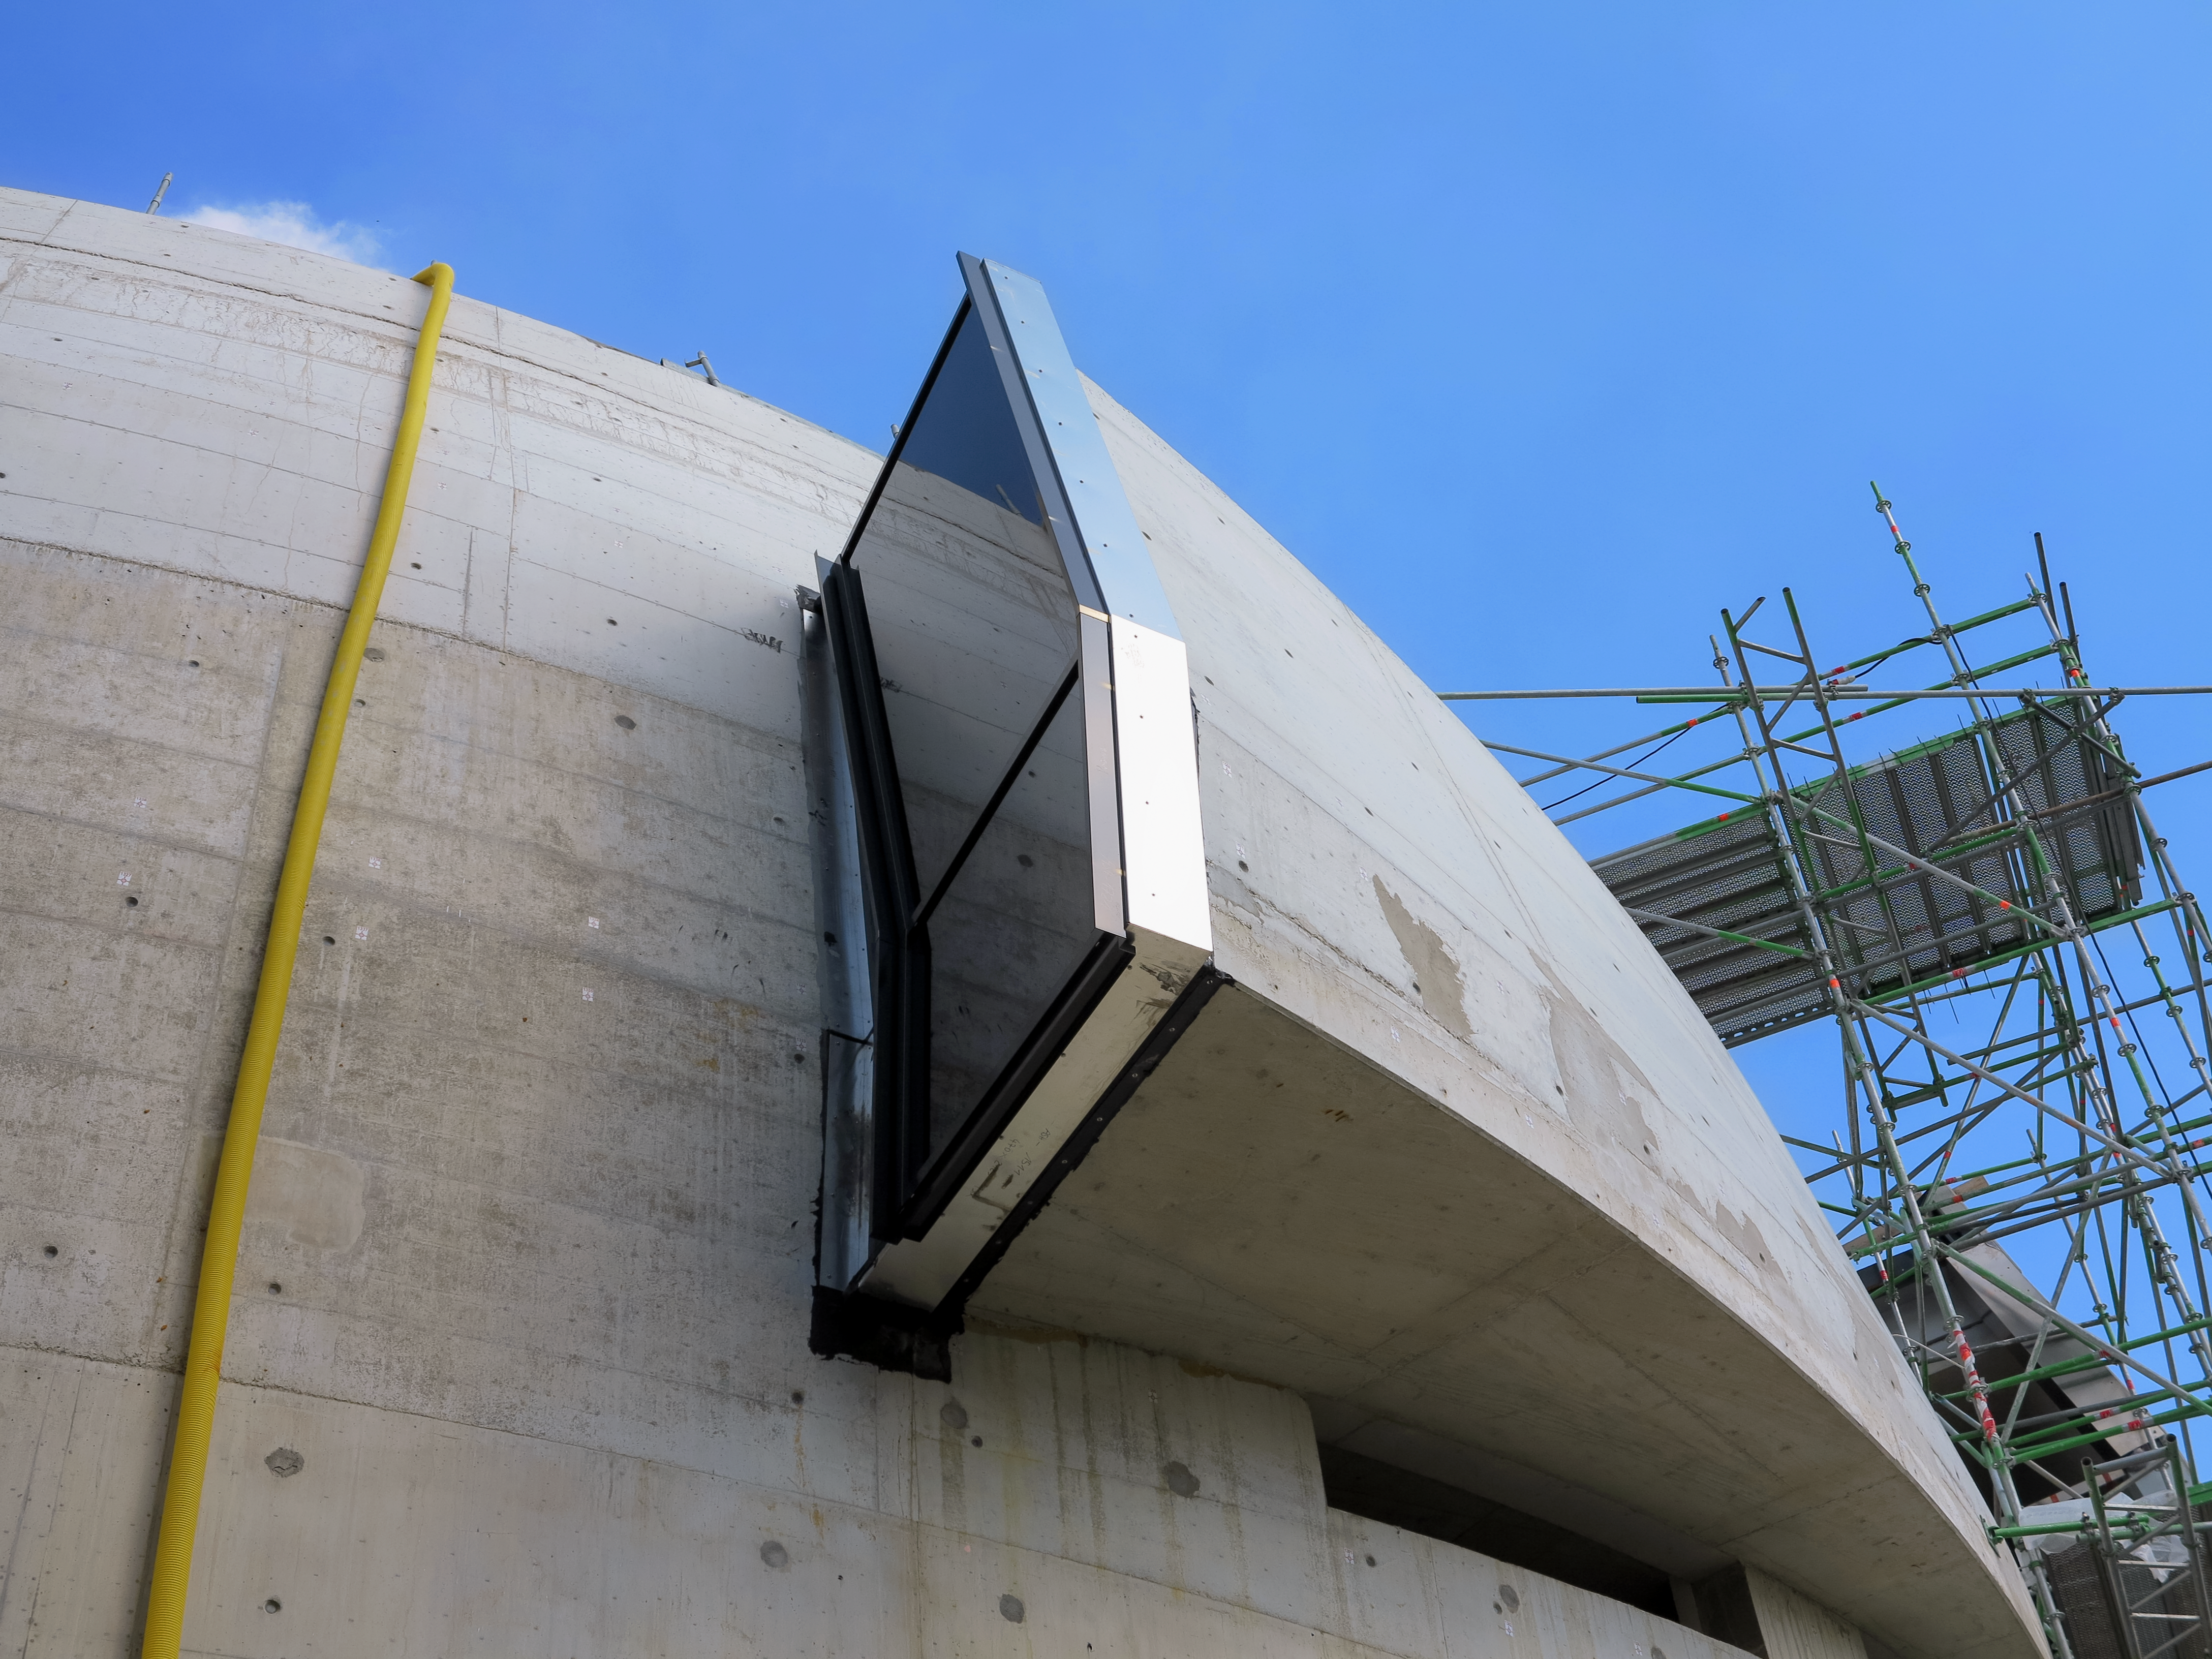

Architects delight

Photo taken during the construction of the ESO Supernova Planetarium & Visitor Centre of one of the many architectural features of the building.

Credit: ESO